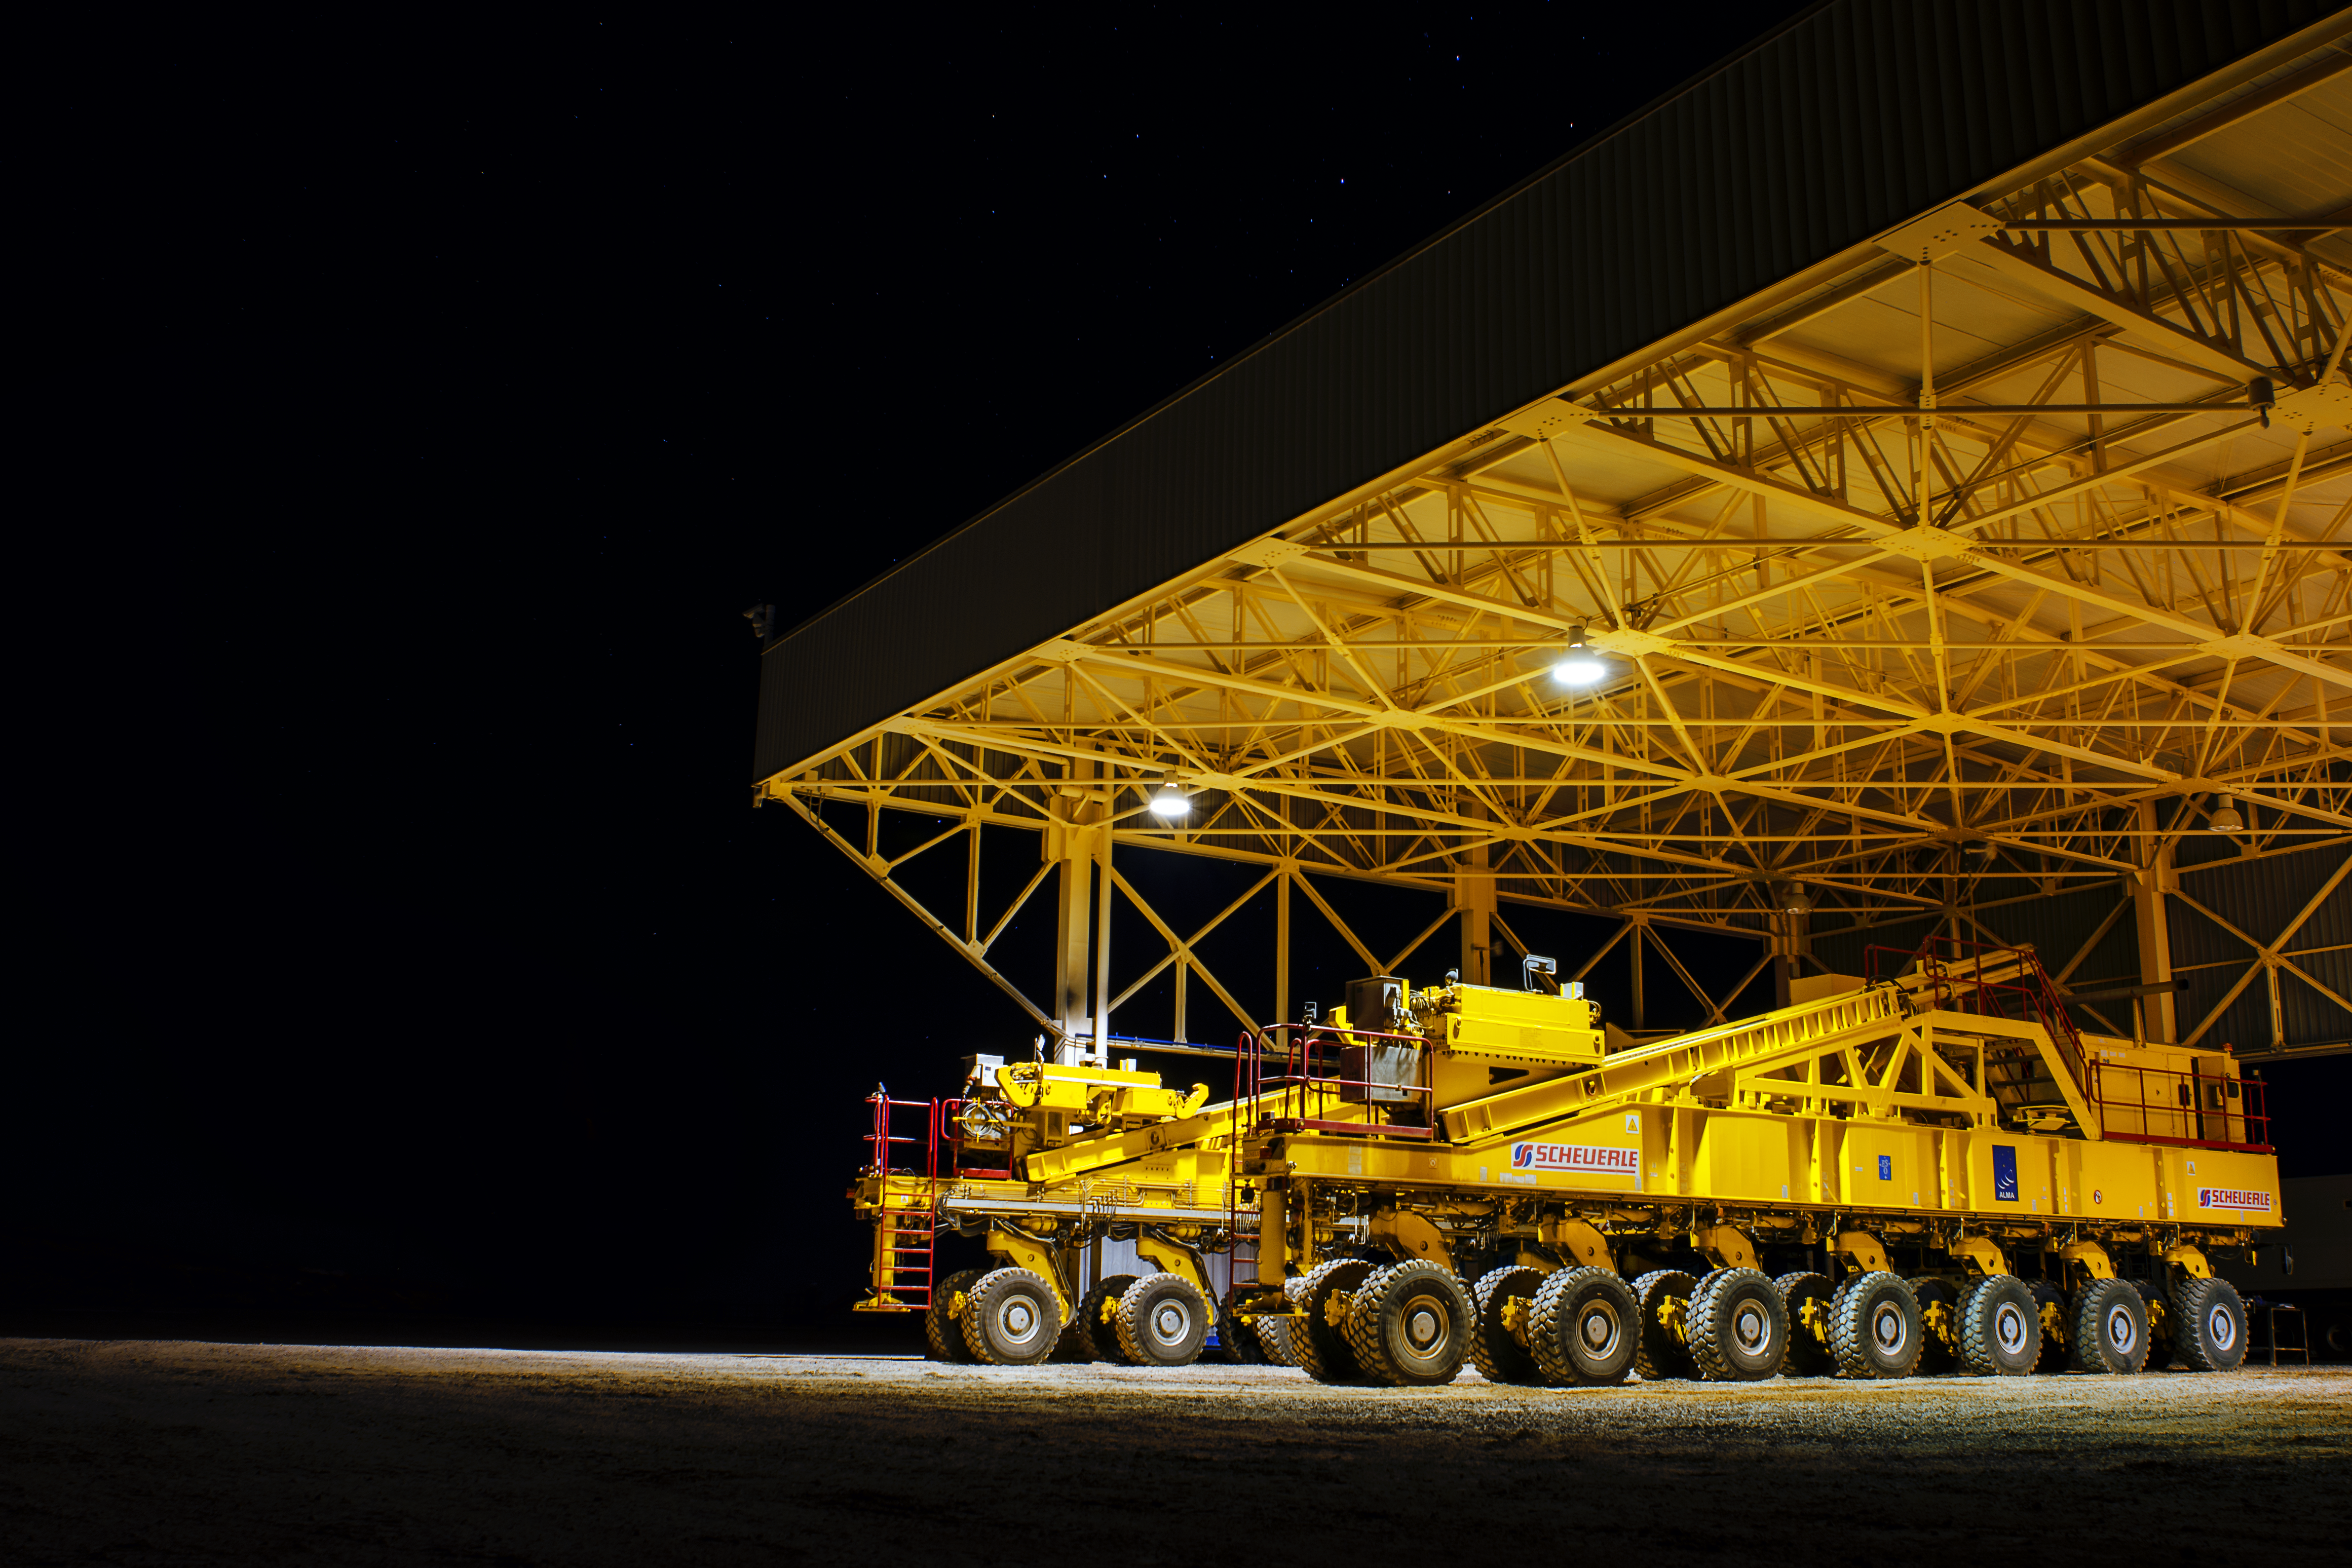

Good night, sleep tight

One of the two ALMA transporters is parked safely within its overdimensional carport and is waiting for its next mission.

Credit: S. Otarola/ESO